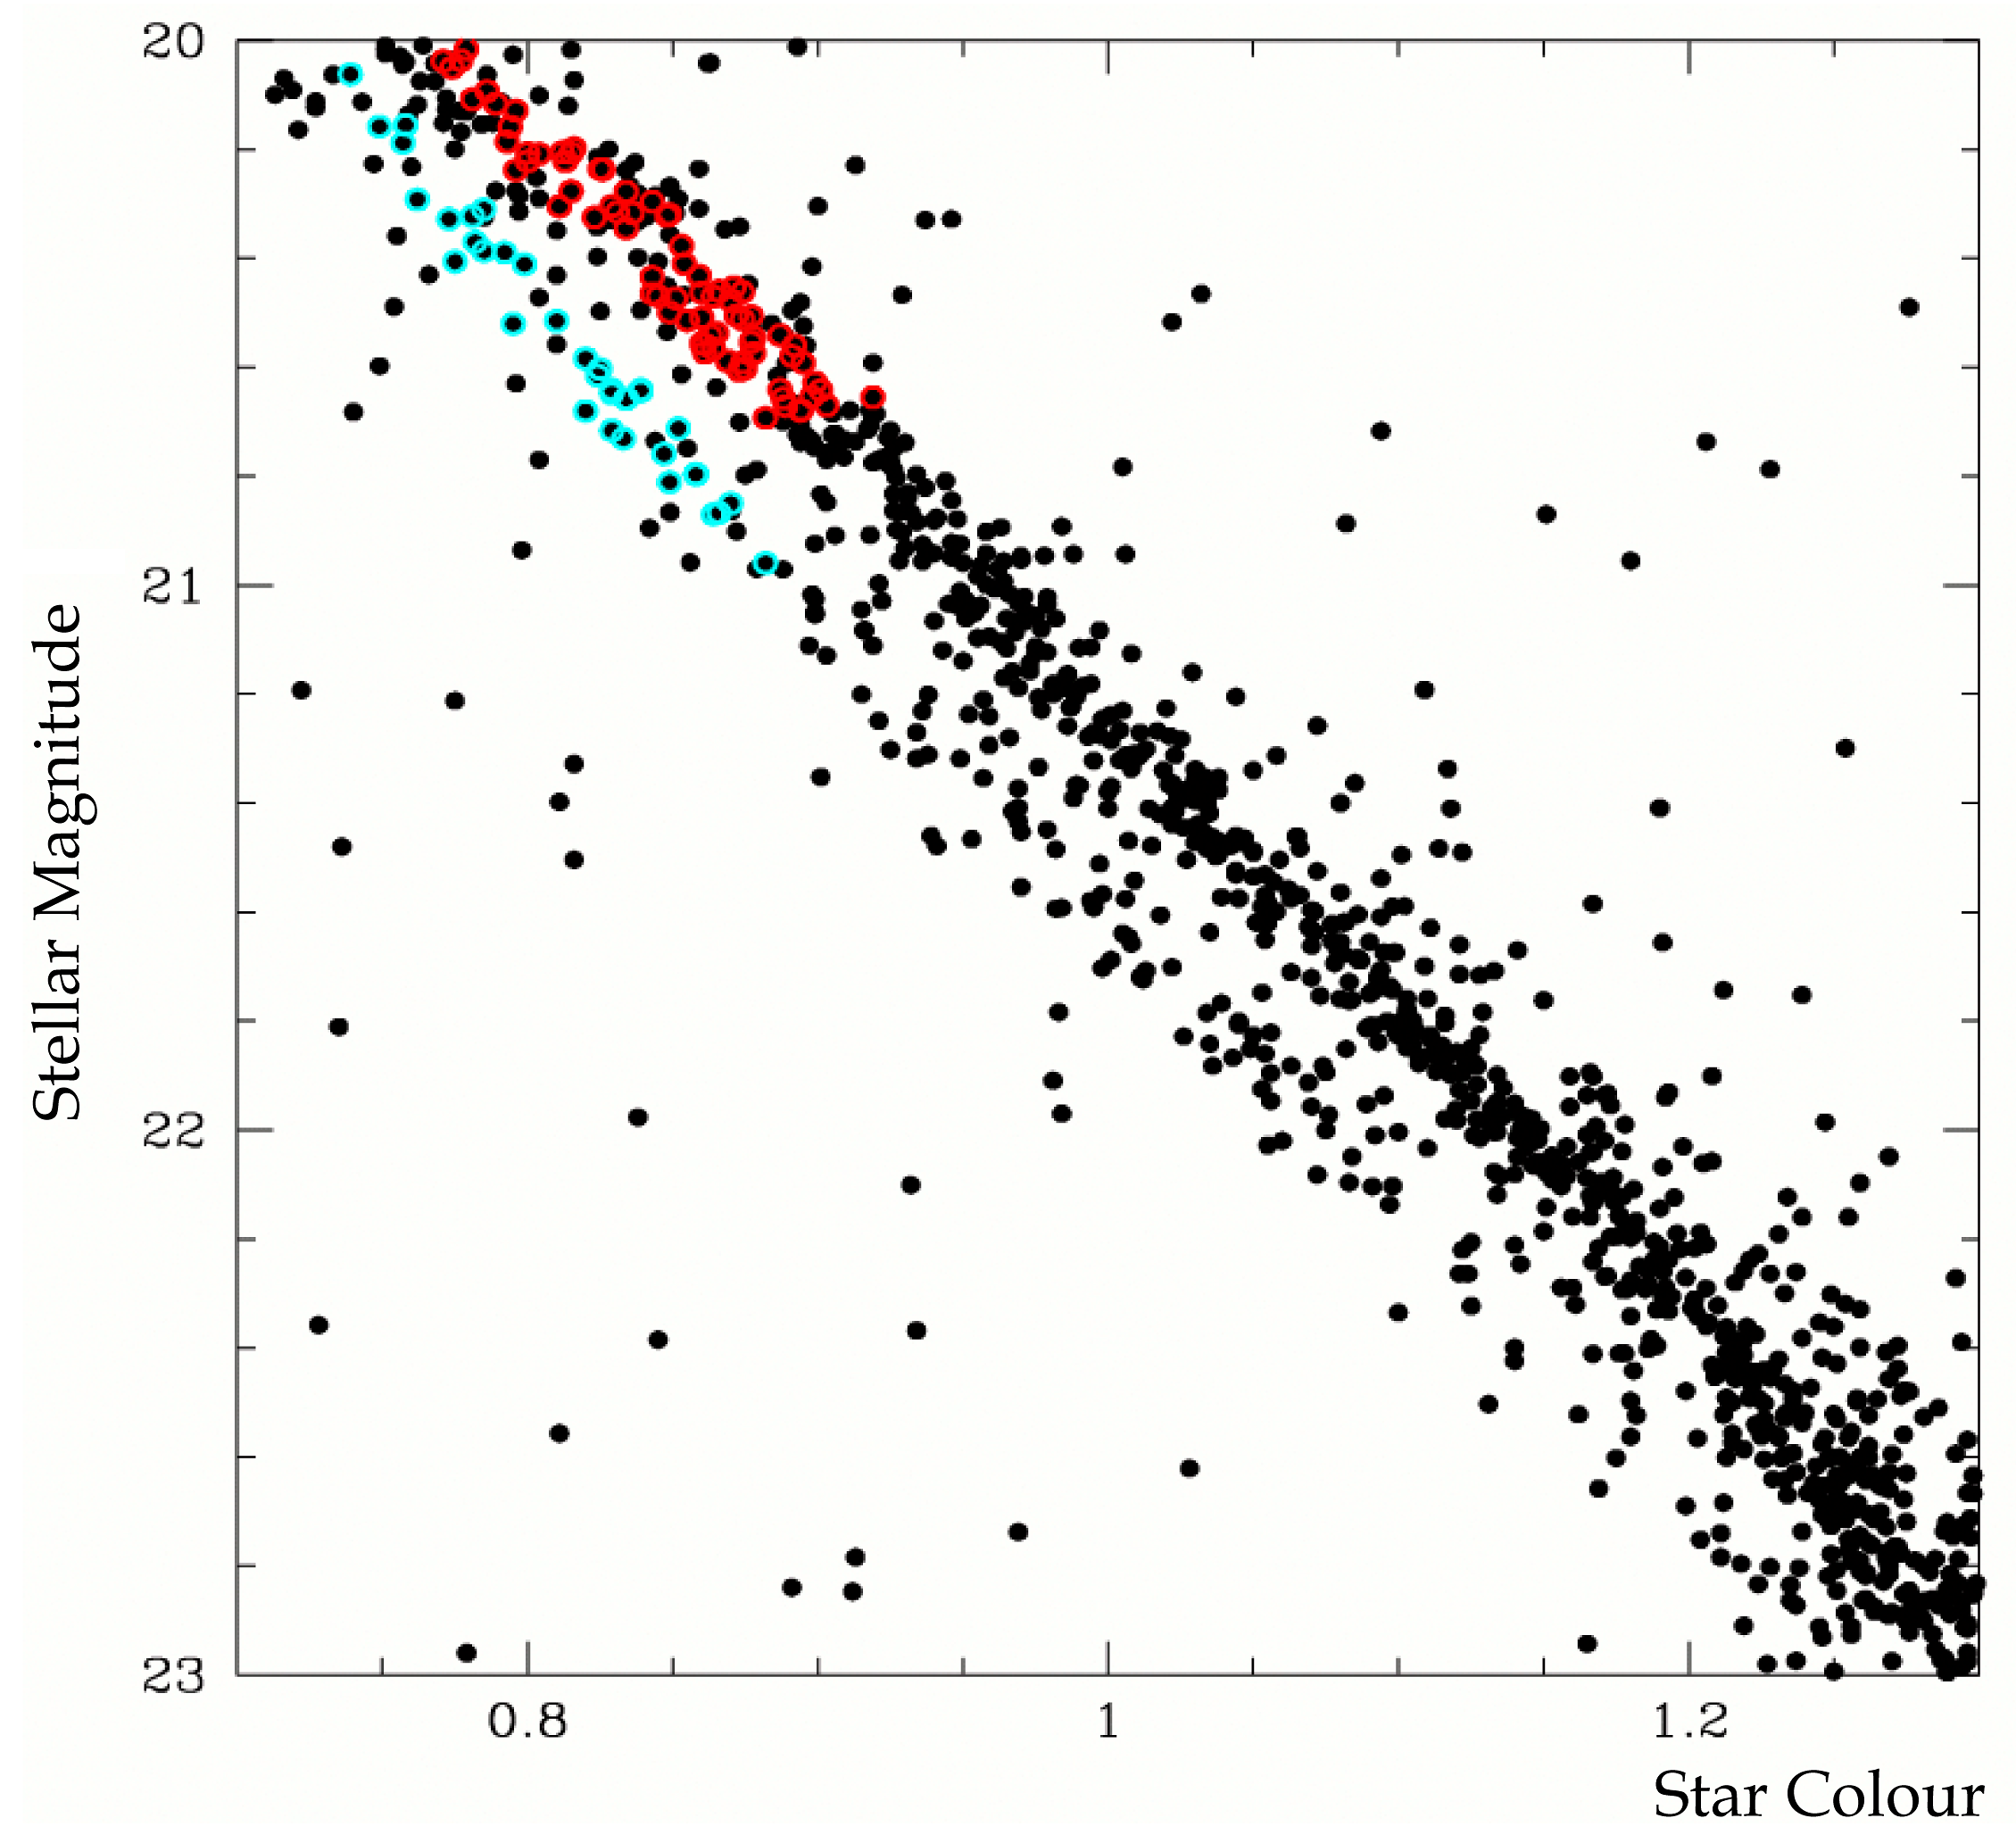

The double main sequence of Omega Centauri

Two distinct populations of stars are present in the globular cluster Omega Centauri, recognisable in this colour-brightness diagram that is based on data obtained via the HST image shown in ESO ESO Press Photo eso0509. The stars coloured in blue and in red are those for which a spectrum was acquired with the VLT.

Credit: ESO